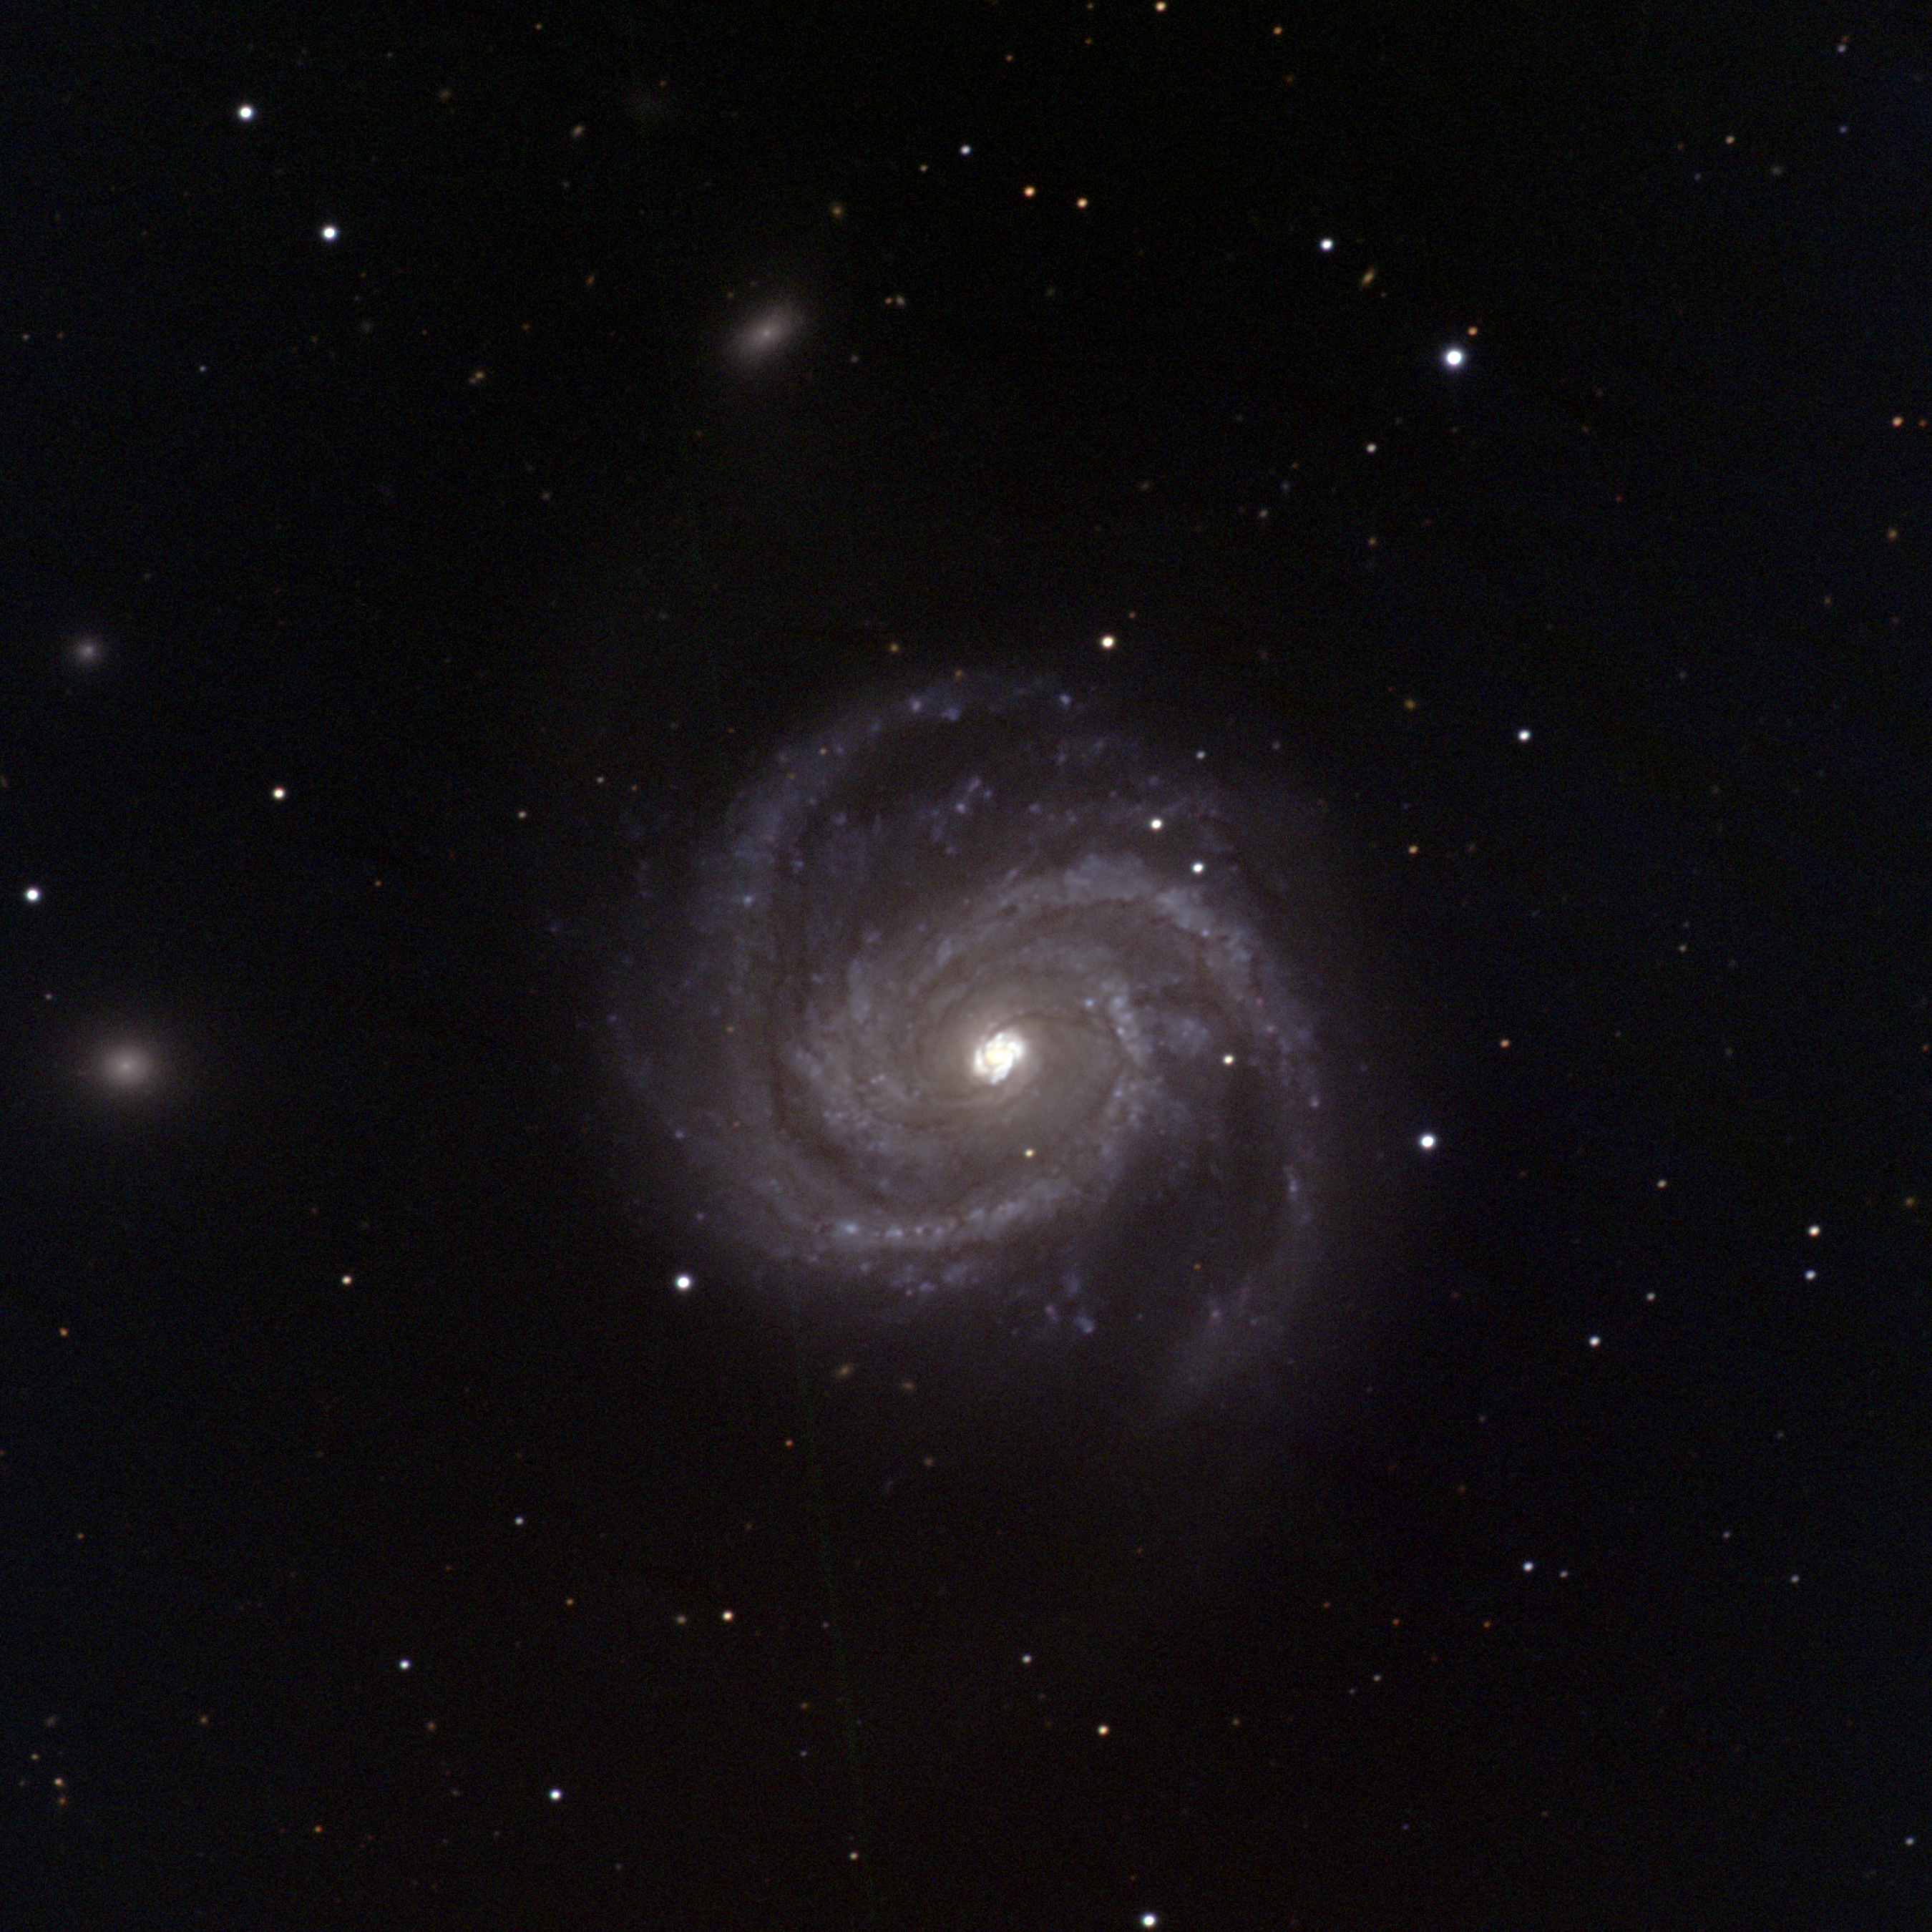

M100, NGC 4321

M100 is one of the brighter galaxies in the Virgo Cluster, although it's actually located in the constellation Coma Berenices. It is a spiral galaxy of type Sc, nearly face-on and showing strong blue (young star) spiral arms. In addition, this picture shows two nearby dwarf galaxies, while still managing not to saturate the inner regions of M100.

The Virgo cluster also includes Messier galaxies M49, M58, M59, M60, M61, M84, M85, M86, M87, M88, M89, M90, M91, M98, and M99.

This image was taken with the WIYN 0.9-meter telescope at the Kitt Peak National Observatory on the night of December 20th 2002 UT. Image size 15.3 arc minutes.

Credit: N.A.Sharp/NOIRLab/NSF/AURA/